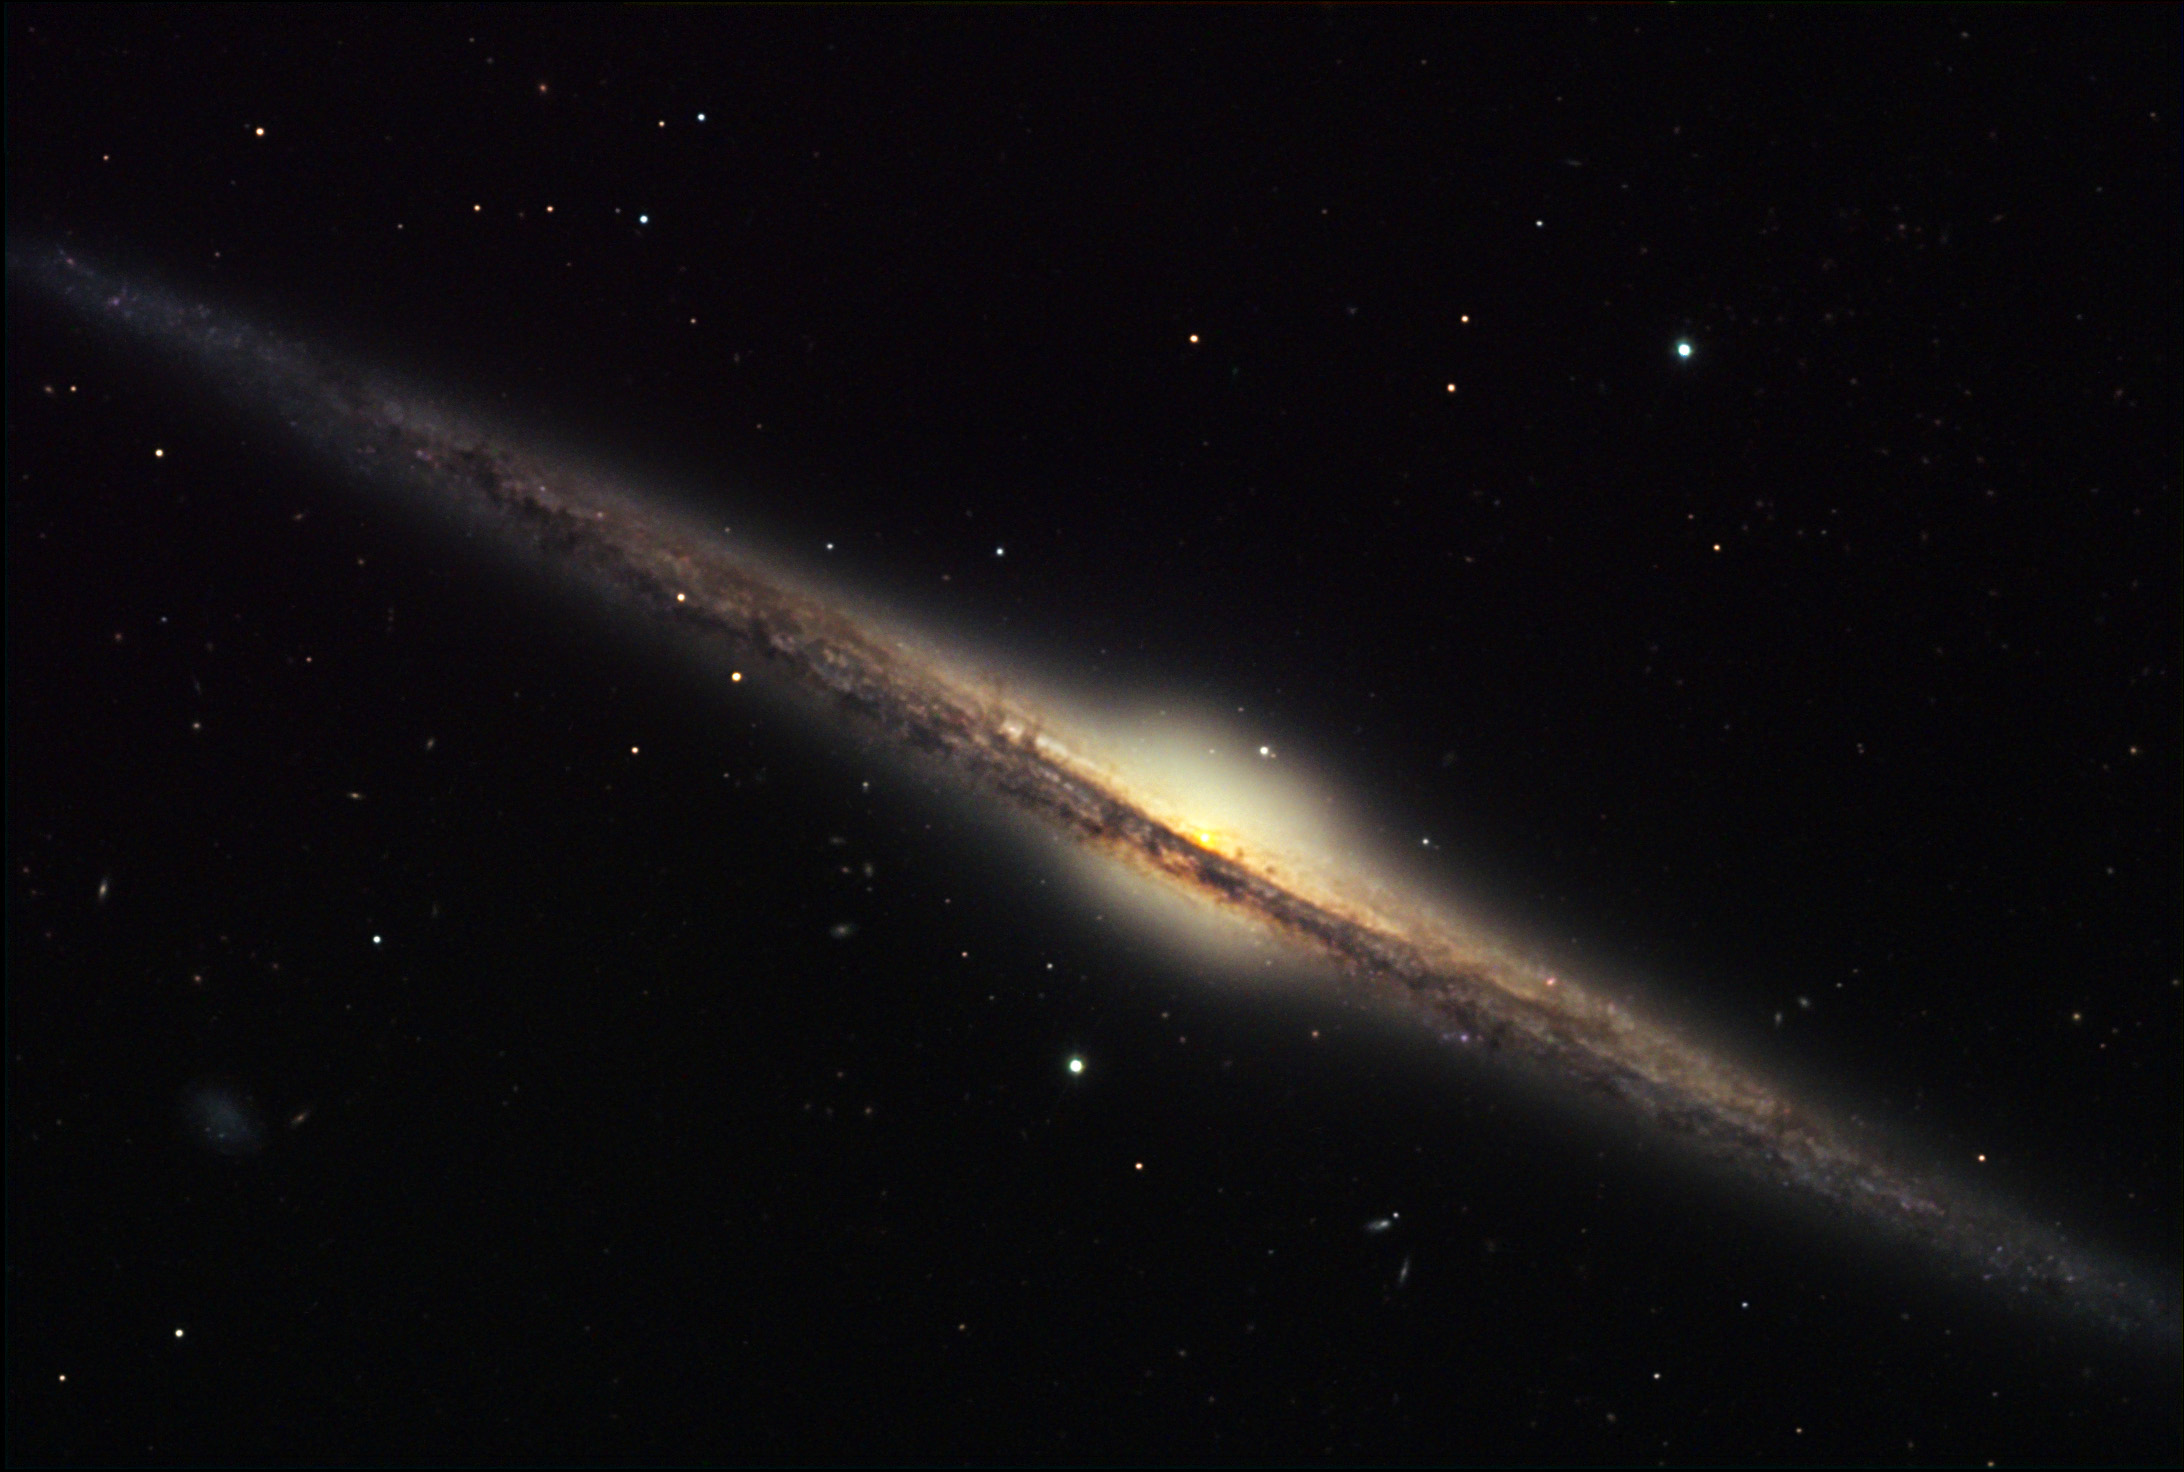

NGC 4565

NGC 4565 is an excellent example of an edge-on spiral galaxy. If our own galaxy was viewed from this perspective some 49 million light years distant, it would appear very much like this. The dust lane is the obscuring lane of gas and dust that blocks (reddens) the light from the interior. Also notice the dwarf galaxy on the bottom-left of the image. This galaxy is very much like two other notable examples: M104 and NGC 891.

This image was taken as part of Advanced Observing Program (AOP) program at Kitt Peak Visitor Center during 2014.

Credit: KPNO/NOIRLab/NSF/AURA/Bruce Hugo and Leslie Gaul/Adam Block